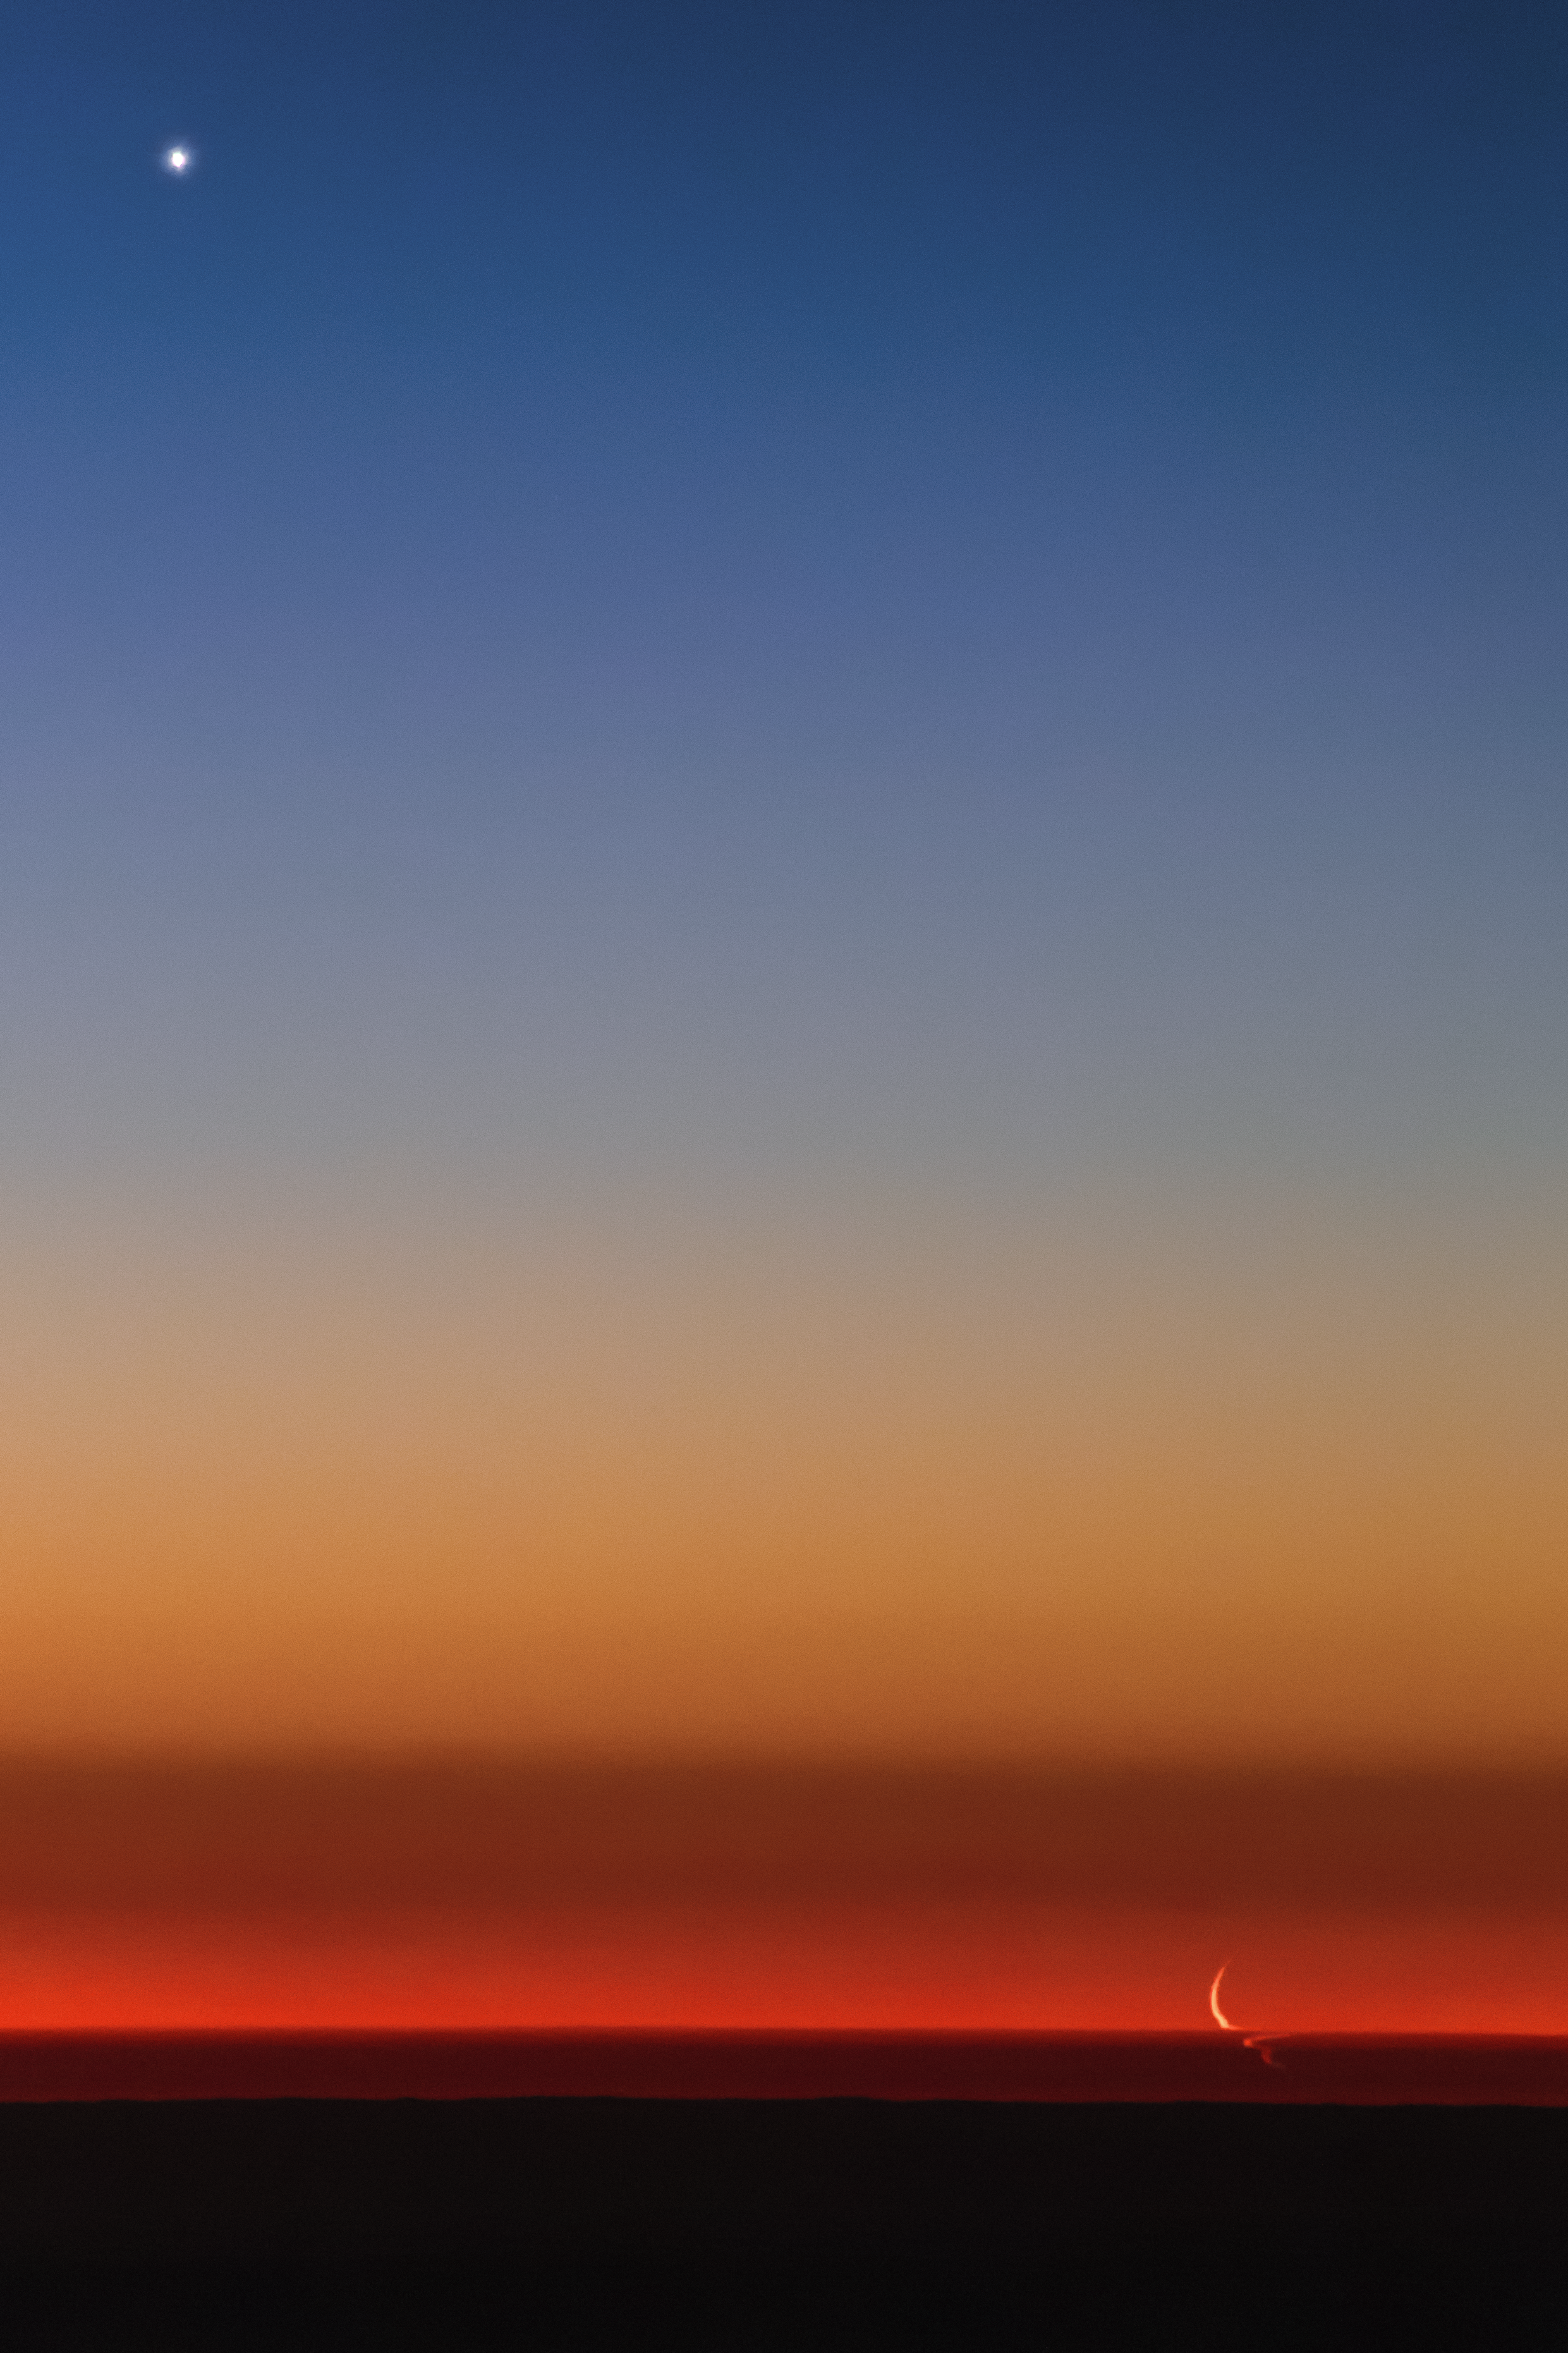

Venus and the swimming Moon

The crescent Moon descends through the clear Chilean sky above the La Silla observatory and hits the thickest parts of the atmosphere right above the horizon. Here the thin sliver of the Moon is optically distorted into a weird and snaky shape as its light passed through closely-spaced layers of different air density, caused by different pressure and humidity, and it makes a feel like it was swimming there. The very young Moon is followed by bright planet Venus — in the upper left part of the image — slowly moving to the horizon too.

Credit: P. Horálek/ESO